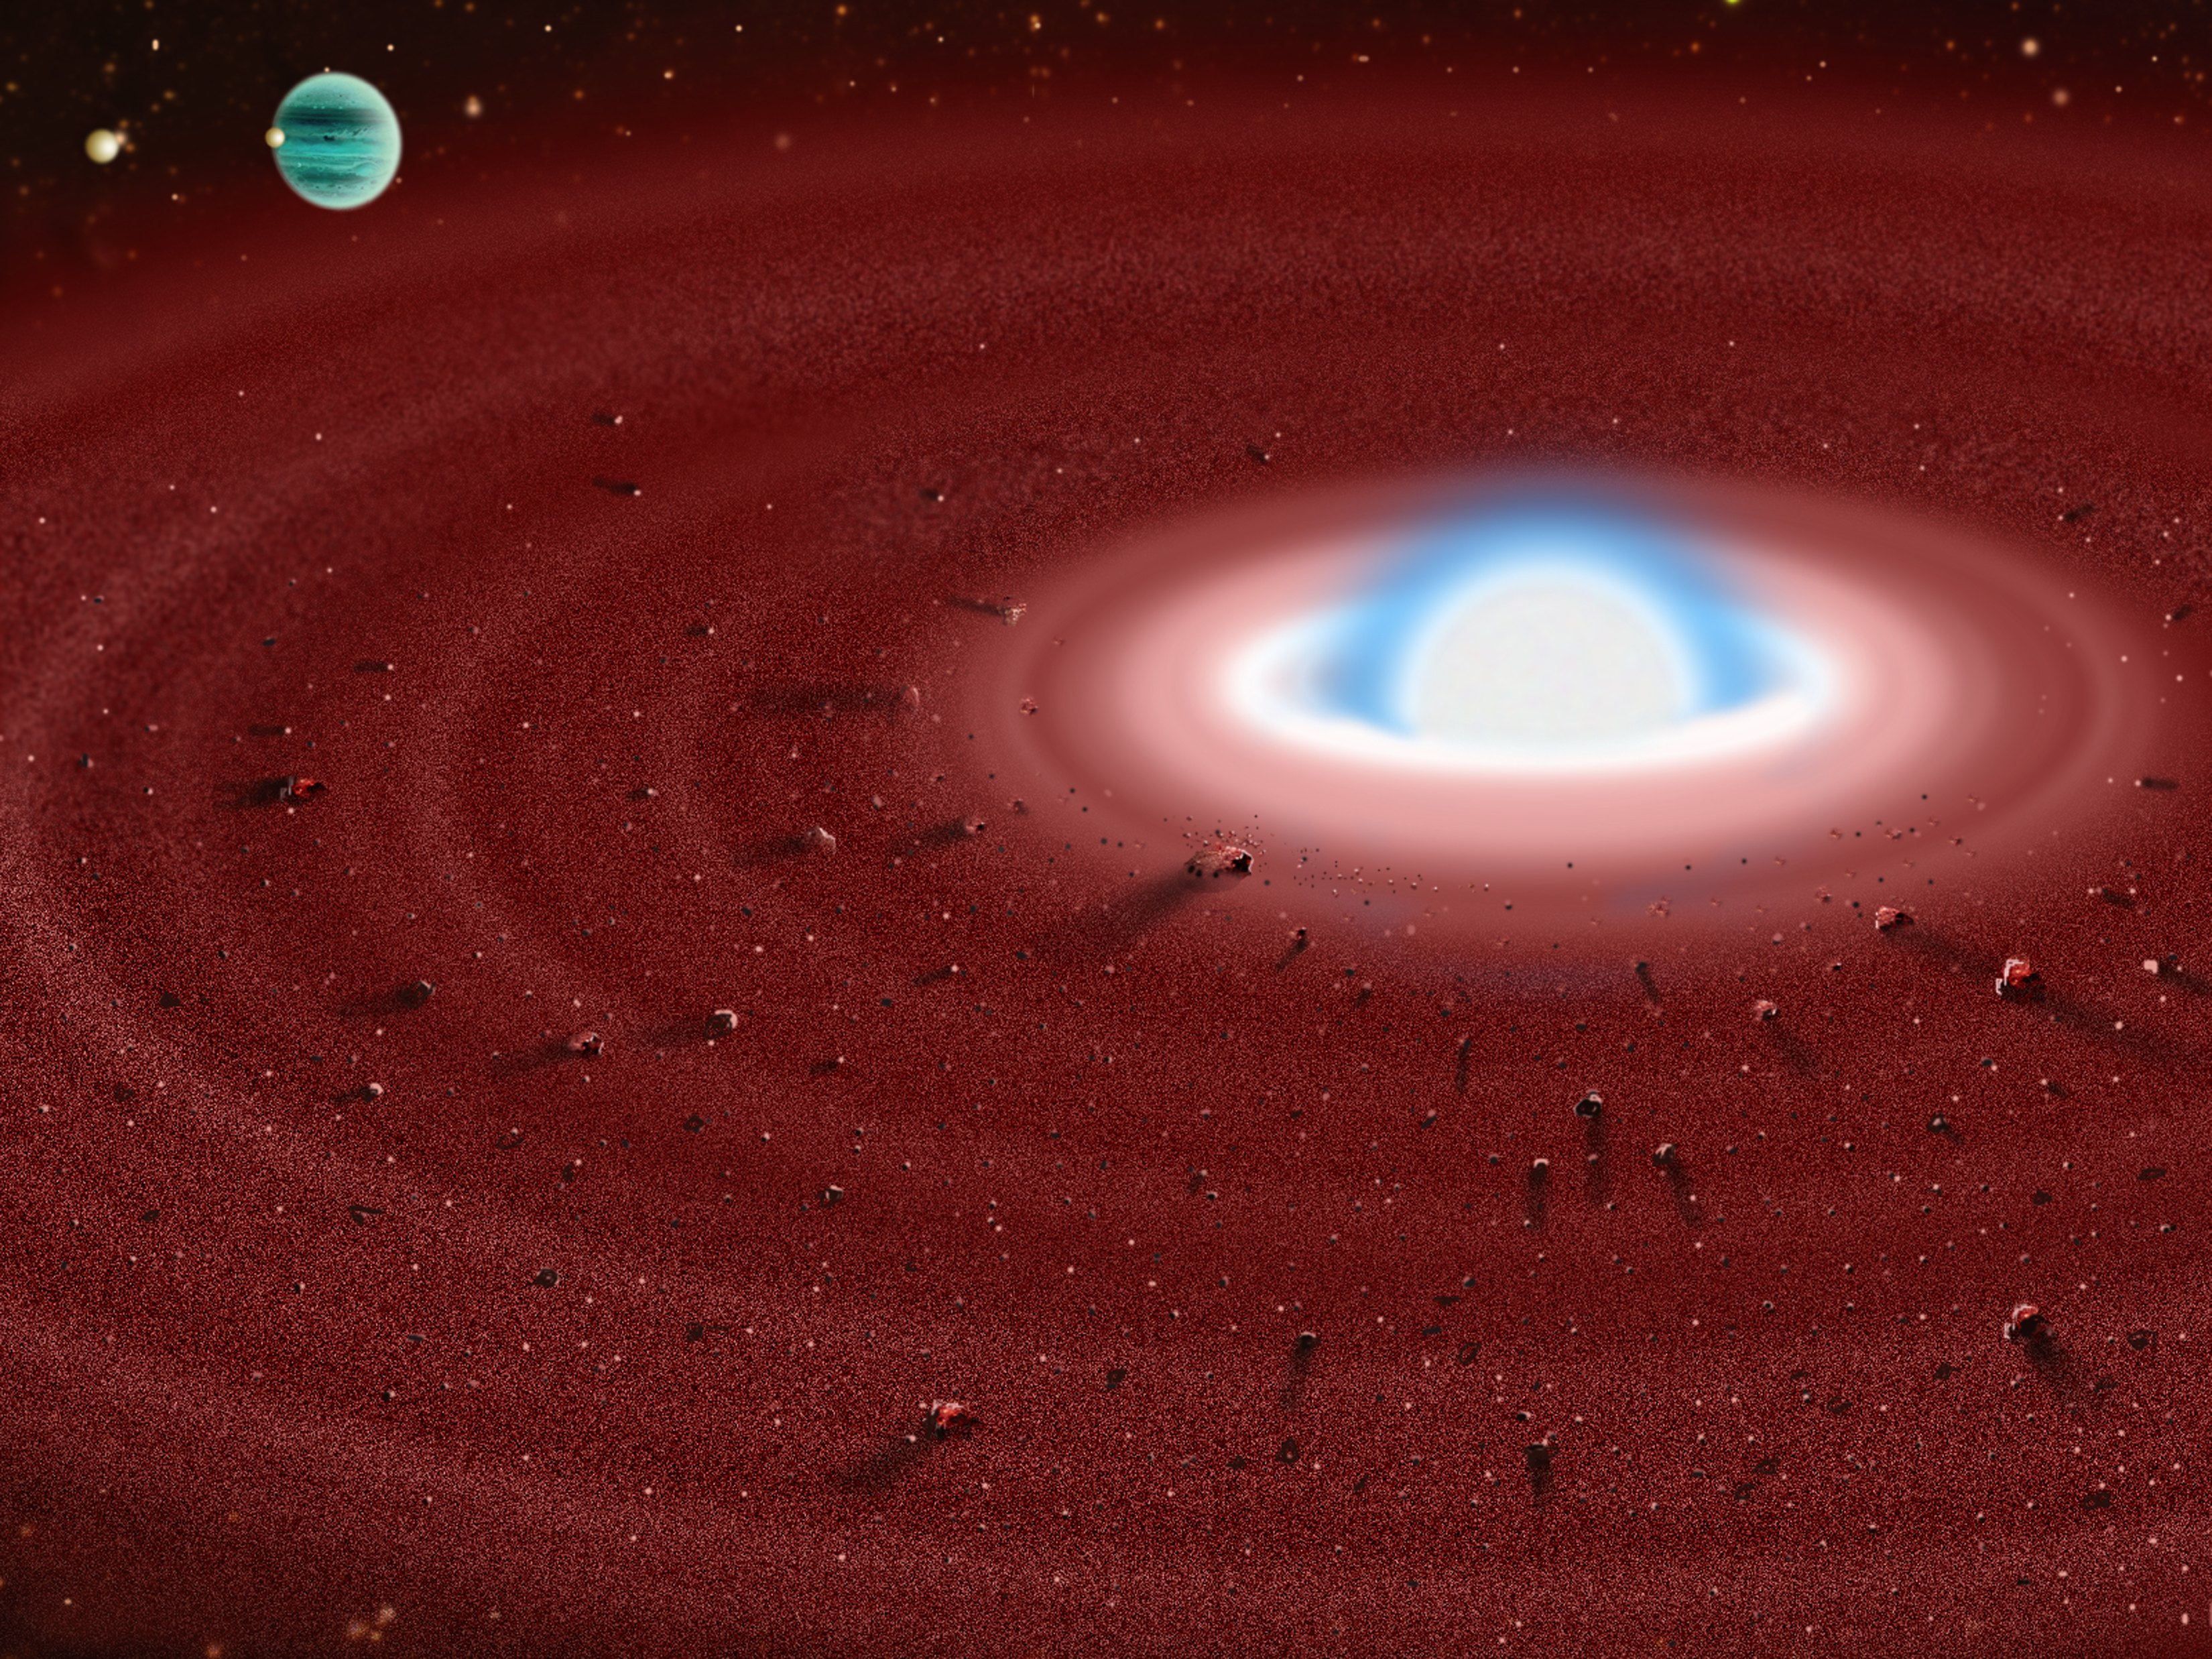

Dusty Old Star Offers Window to Our Future, Astronomers Report

Artist's visualization of what a dust disk might look like around the white dwarf GD 362. A more distant planet (shown at upper left) might be responsible for "shepherding" the dust ring and promoting ongoing collisions.

Credit: Gemini Observatory/NSF/AURA/J. Lomberg